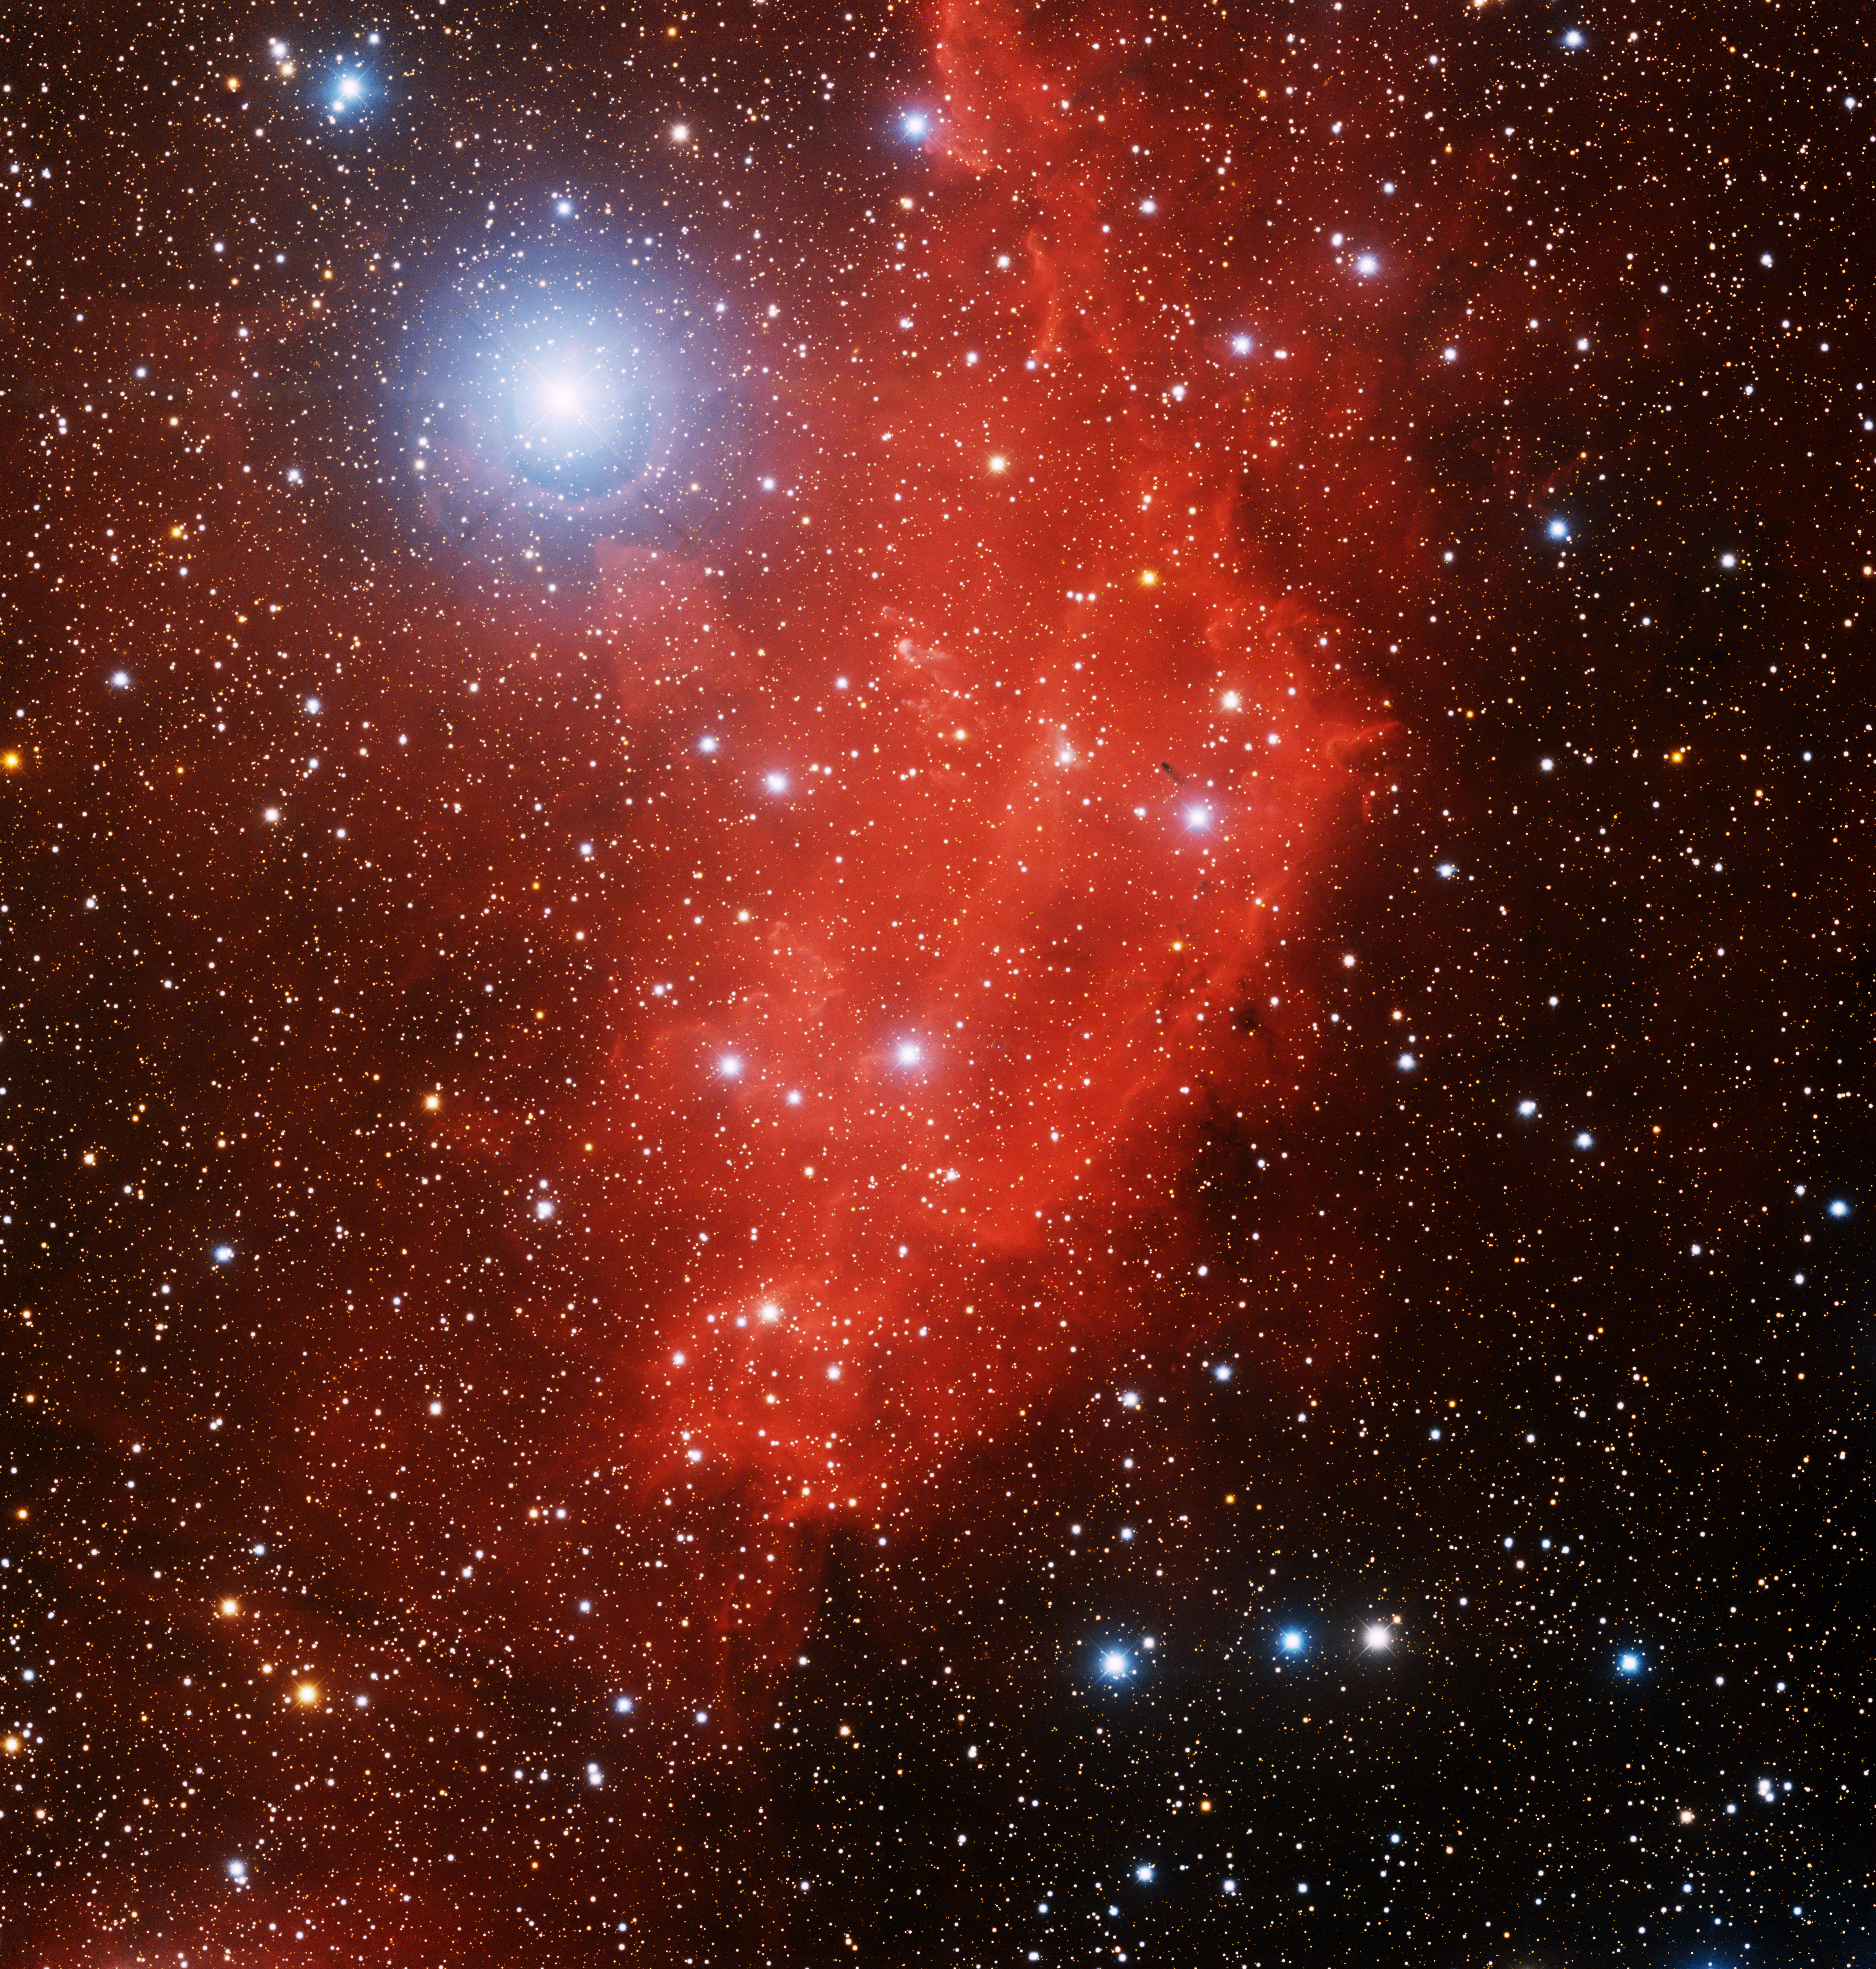

Emission Nebula Sh2-282

This image was obtained with the wide-field view of the Mosaic camera on the Mayall 4-meter telescope at Kitt Peak National Observatory. Sh2-282 is an HII emission nebula. The red hydrogen gas is energized by the intense light from the bright blue stars that surround it. Several pillars can be seen embedded in the gas that are being sculpted from the radiation and solar wind from the bright blue star in the upper-left corner of the image. The image was generated with observations in the B (blue), I (orange) and Hydrogen-Alpha (red) filters. In this image, North is up, East is to the left.

Credit: T.A. Rector (University of Alaska Anchorage) and H. Schweiker (WIYN and NOIRLab/NSF/AURA)